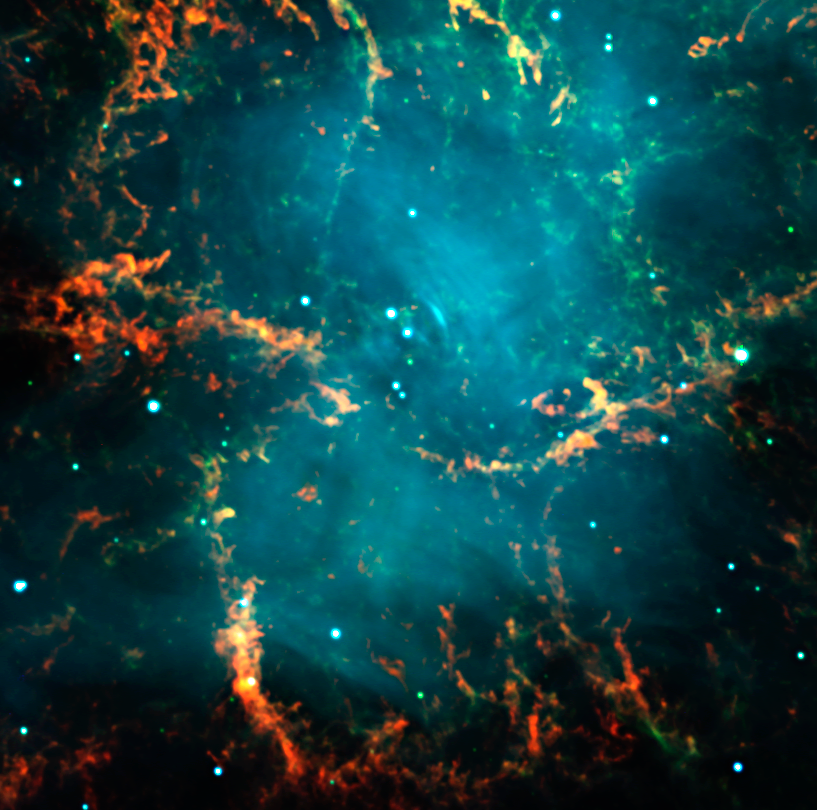

Centre of the Crab Nebula in Taurus

This image is an enlargement of a three colour composite of the well-known Crab Nebula (also known as "Messier 1"), as observed with the FORS2 instrument in imaging mode in the morning of November 10, 1999. It is the remnant of a supernova explosion at a distance of about 6,000 light-years, observed almost 1000 years ago, in the year 1054. It contains a neutron star near its centre that spins 30 times per second around its axis. In this picture, the green light is predominantly produced by hydrogen emission from material ejected by the star that exploded. The blue light is predominantly emitted by very high-energy ("relativistic") electrons that spiral in a large-scale magnetic field (so-called synchrotron emission). It is believed that these electrons are continuously accelerated and ejected by the rapidly spinning neutron star at the centre of the nebula and which is the remnant core of the exploded star.

Credit: ESO